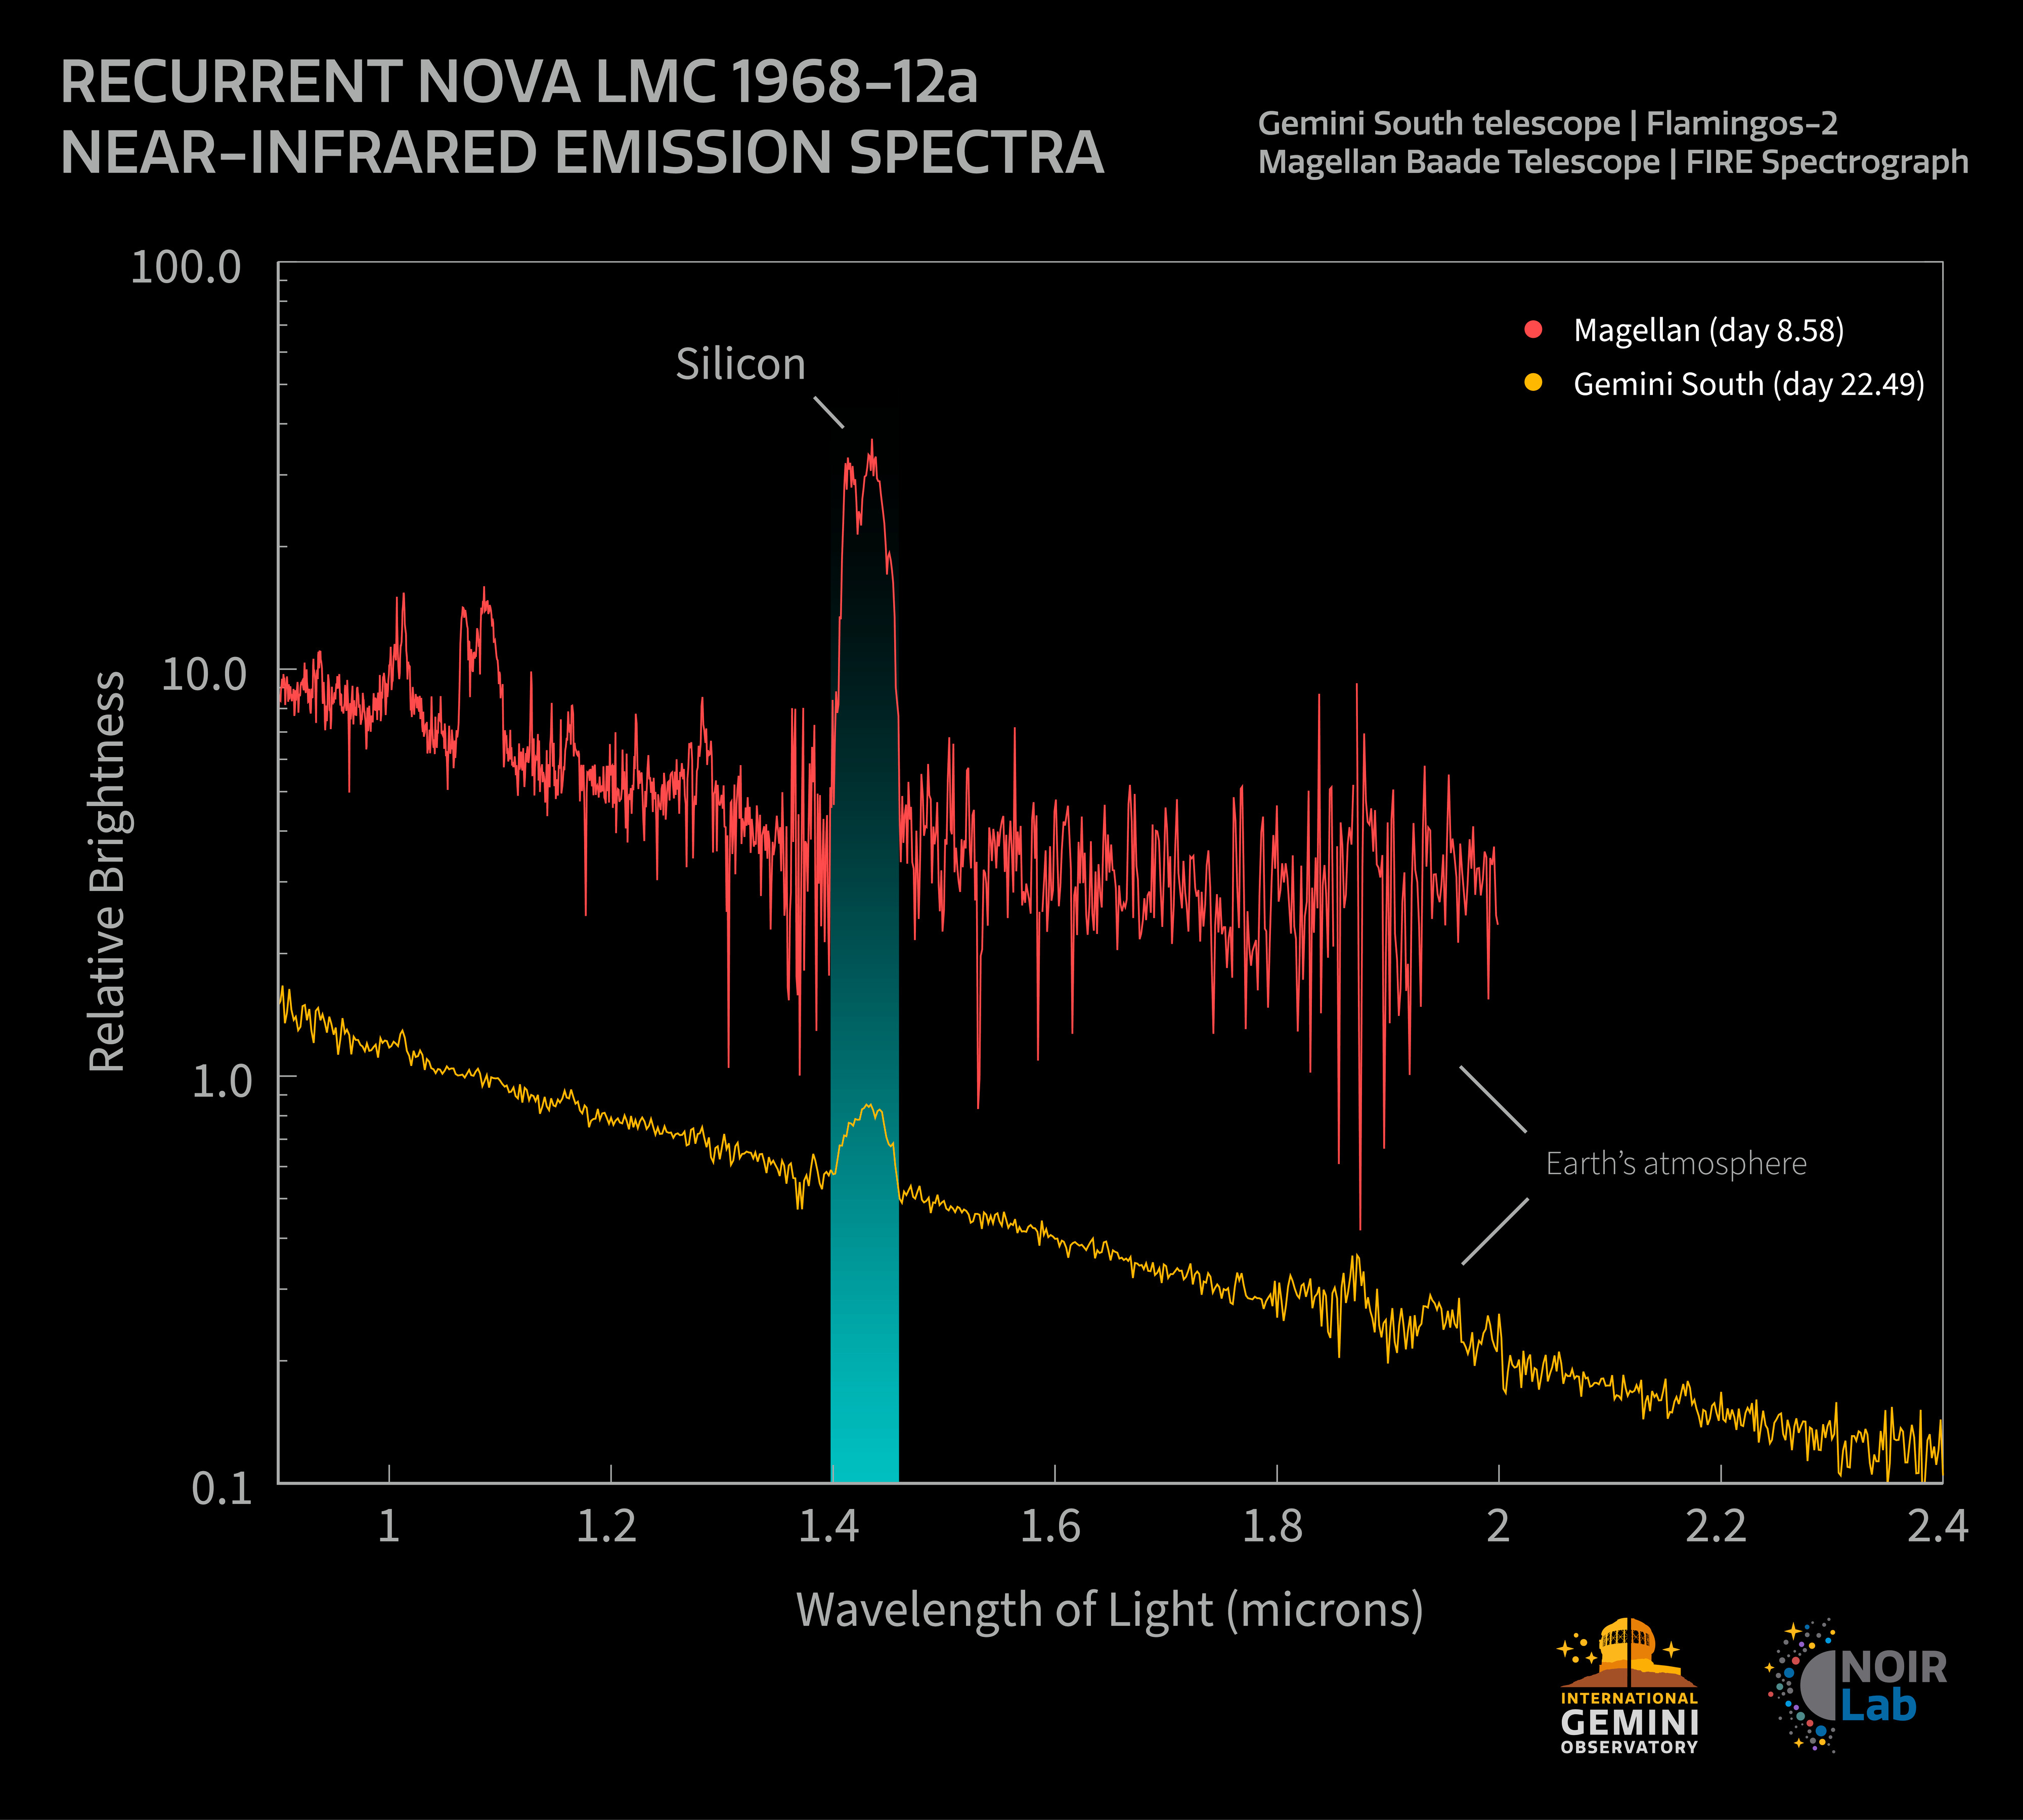

LMC68 Near-Infrared Spectra

This graph shows the near-infrared spectra of LMC68, obtained 8.58 days after the eruption with the Carnegie Institution’s Magellan Baade Telescope (black), and 22.49 days after with the Gemini South telescope (red), one half of the International Gemini Observatory, funded in part by the U.S. National Science Foundation and operated by NSF NOIRLab. The ionized silicon emission around 1.4 microns dominates both spectra. Apparent emission features around 1.8-2 microns are a result of contamination from Earth’s atmosphere.

This graph is adapted from Figure 2 in the paper titled “Near-infrared spectroscopy of the LMC recurrent nova LMCN 1968-12a” appearing in the Monthly Notices of the Royal Astronomical Society.

Credit: International Gemini Observatory/NOIRLab/NSF/AURA/T. Geballe/J. Pollard